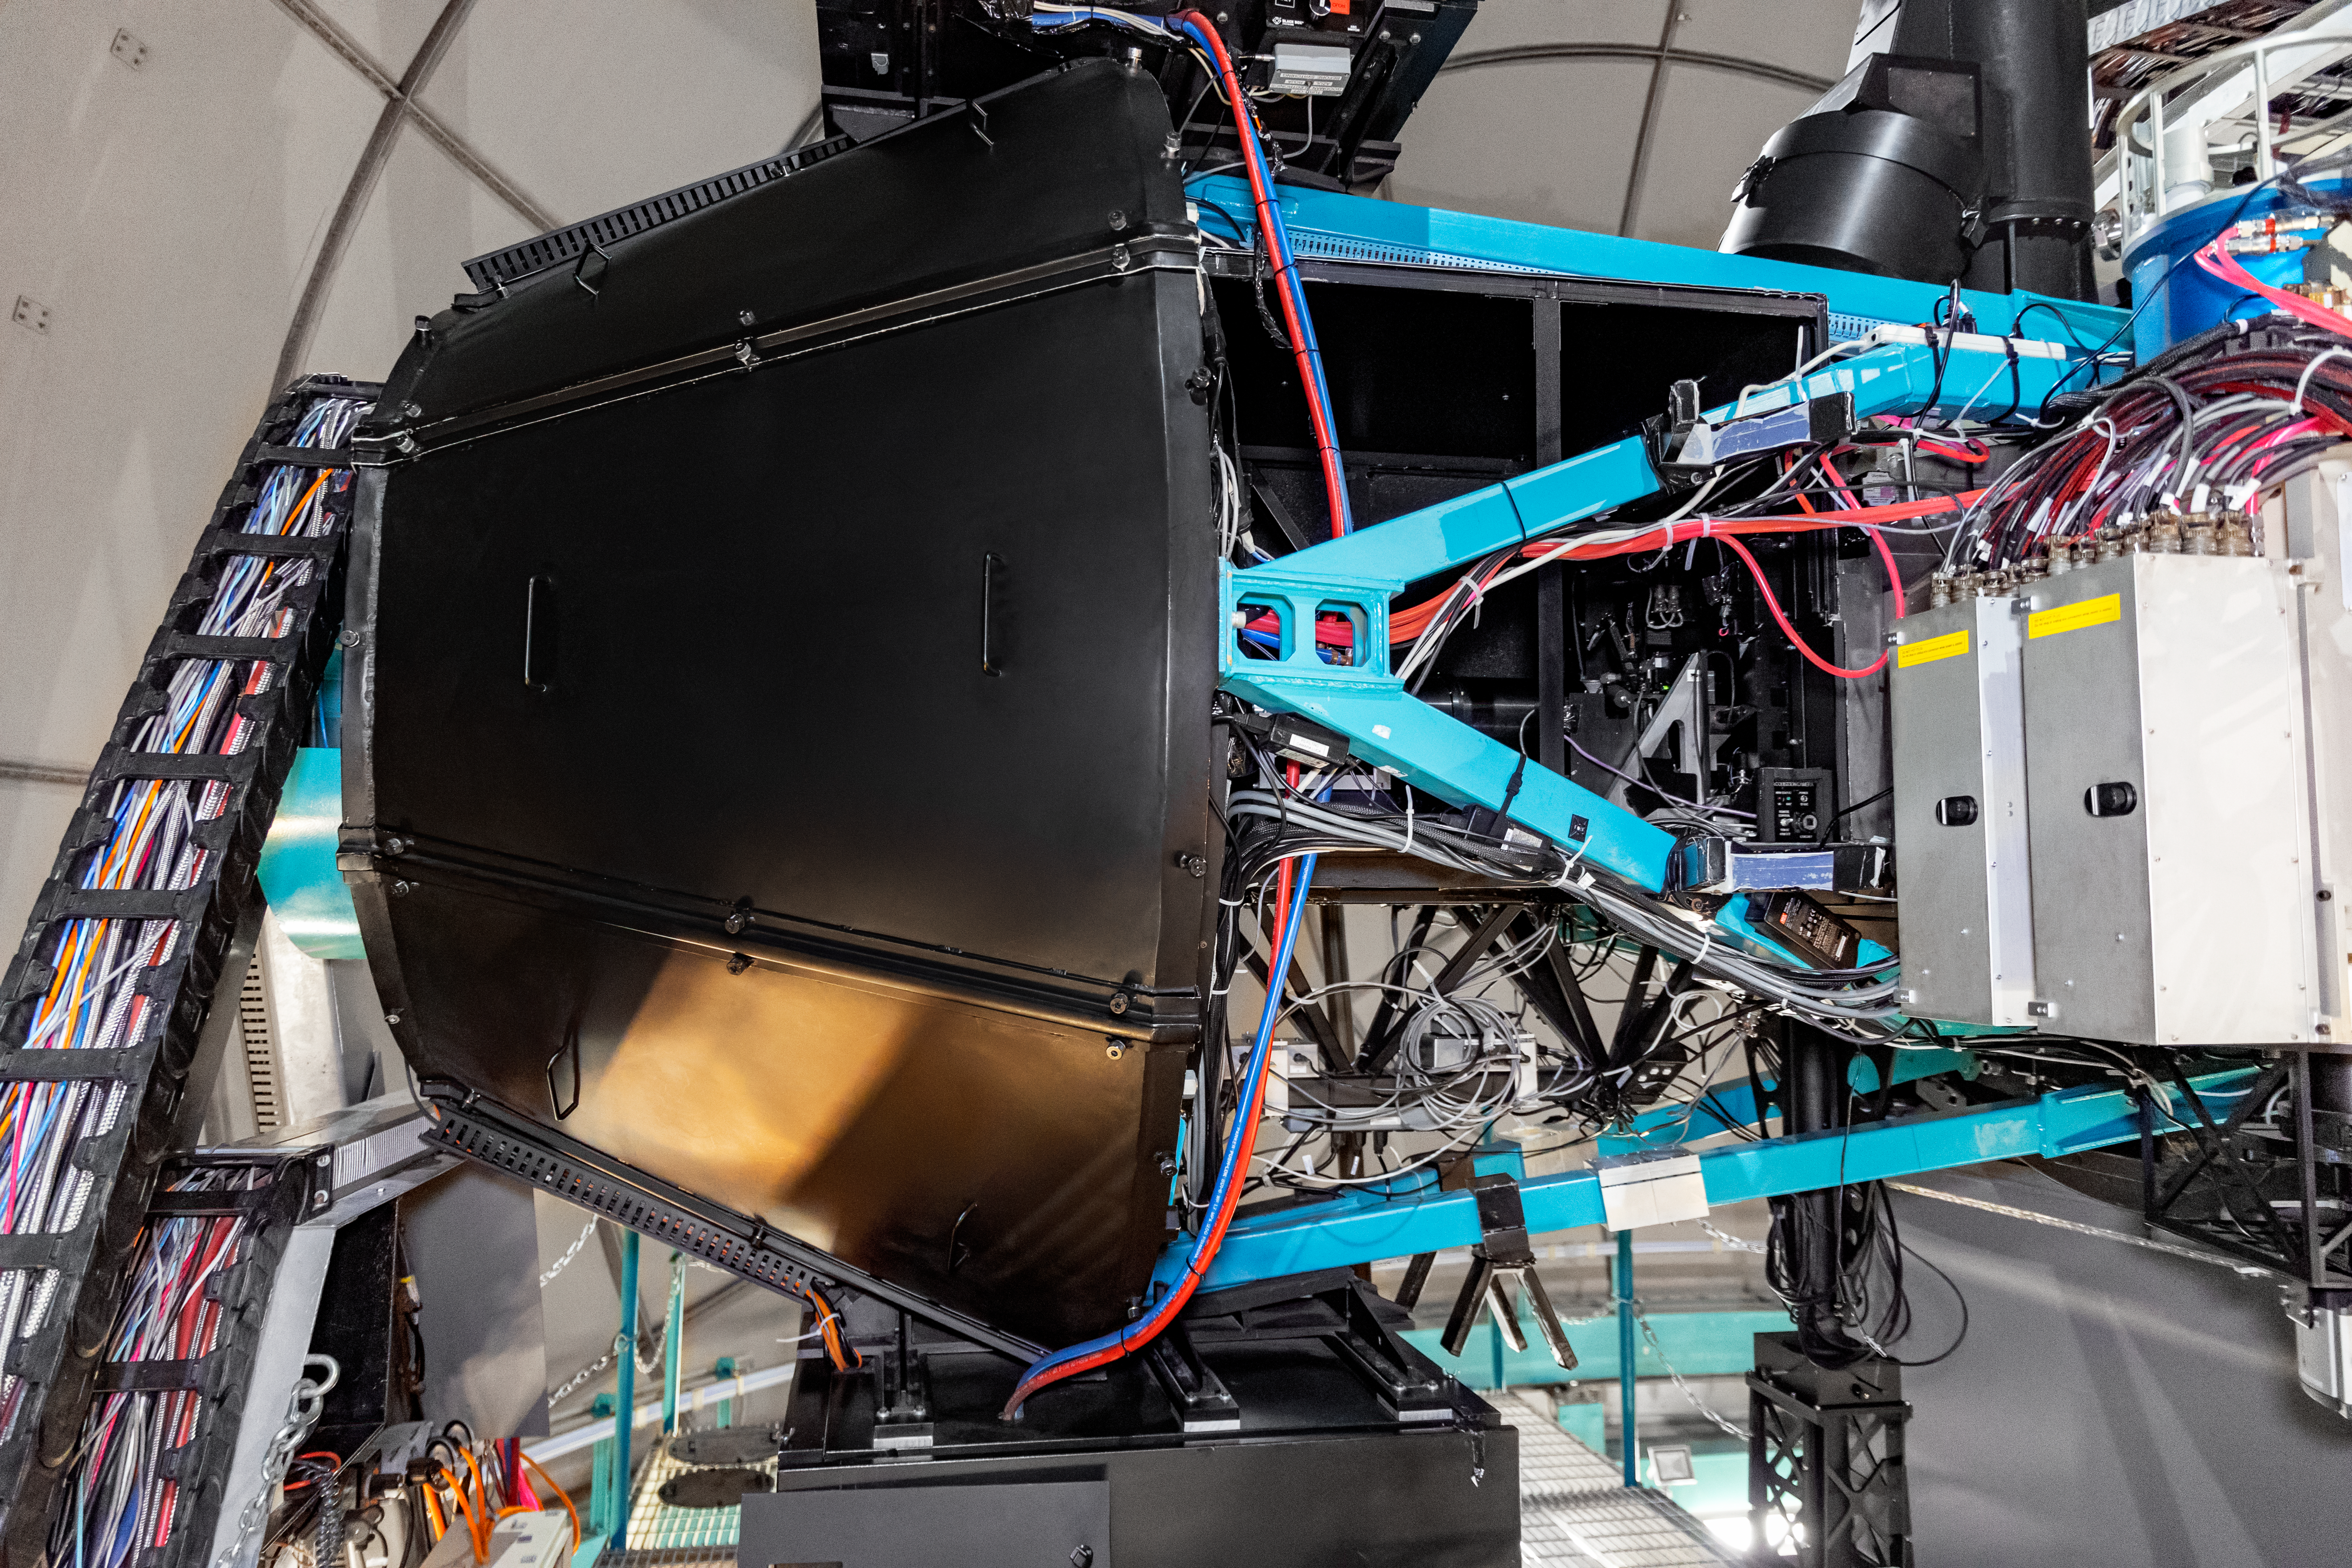

Goodman Spectrograph on SOAR

The Goodman Spectrograph on the SOAR telescope on Cerro Pachón in Chile.

Credit: NOIRLab/NSF/AURA